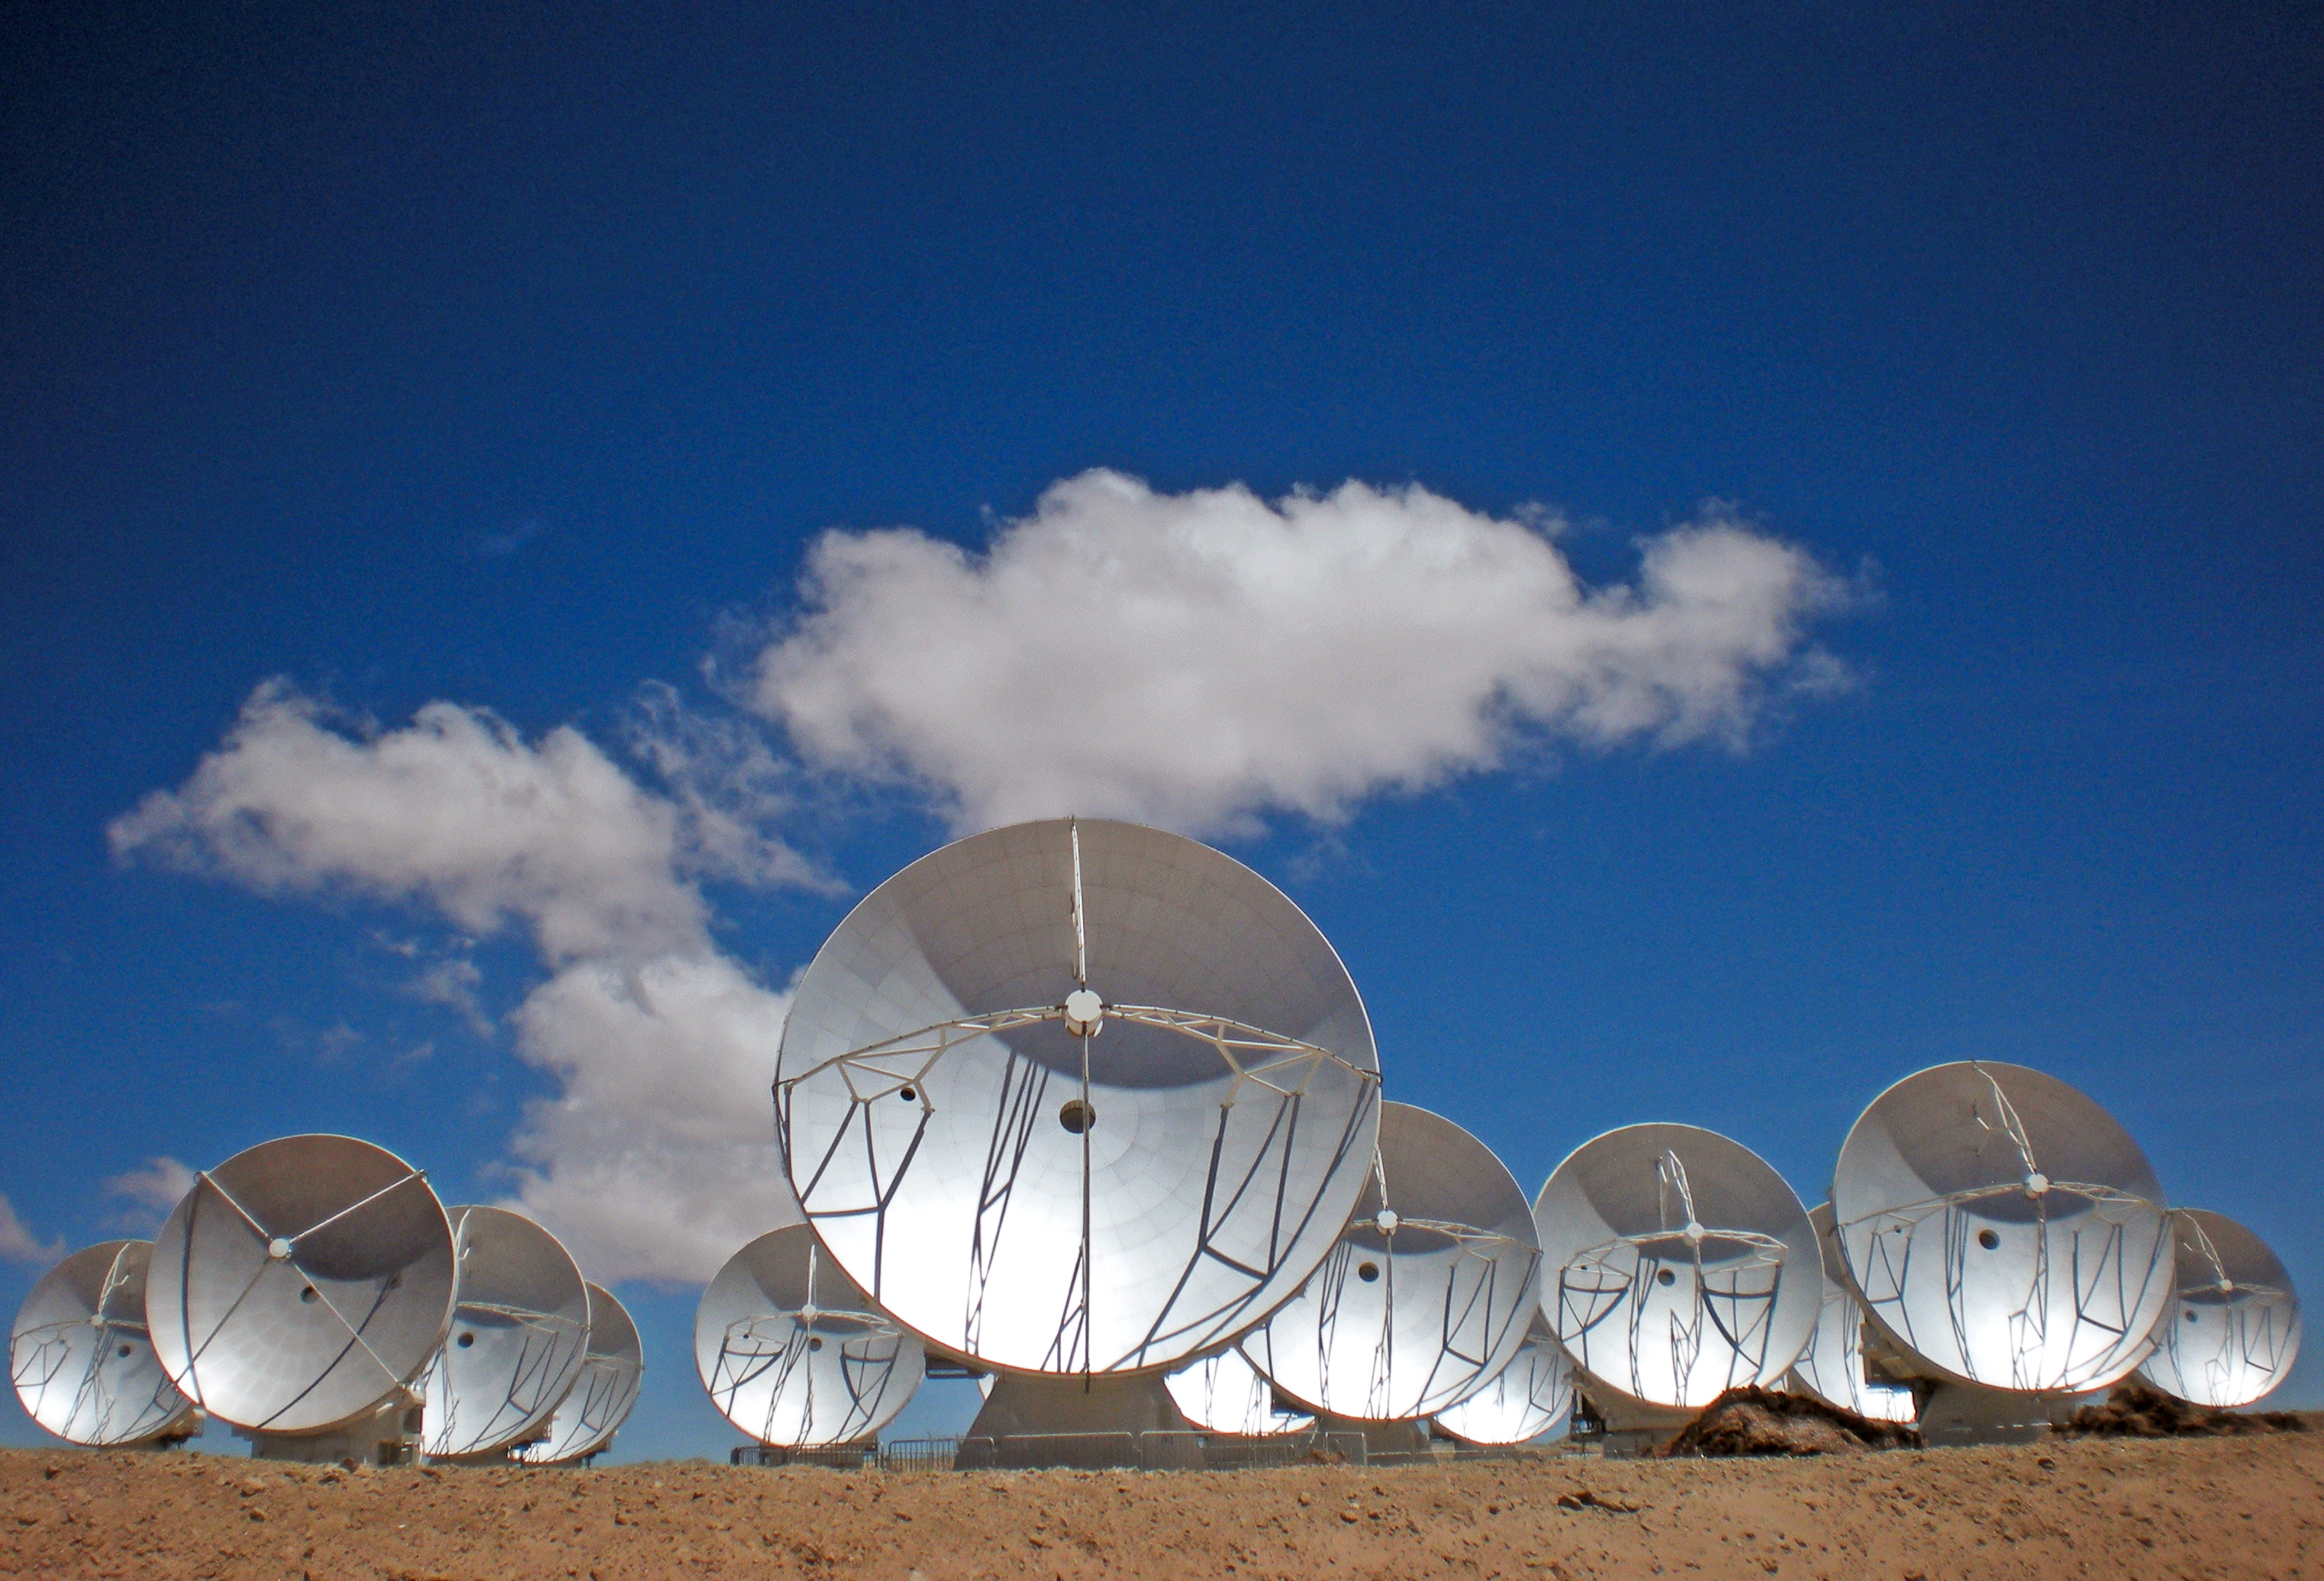

Antennas under a clear blue sky

Antennas under a clear blue sky.

Credit: ESO